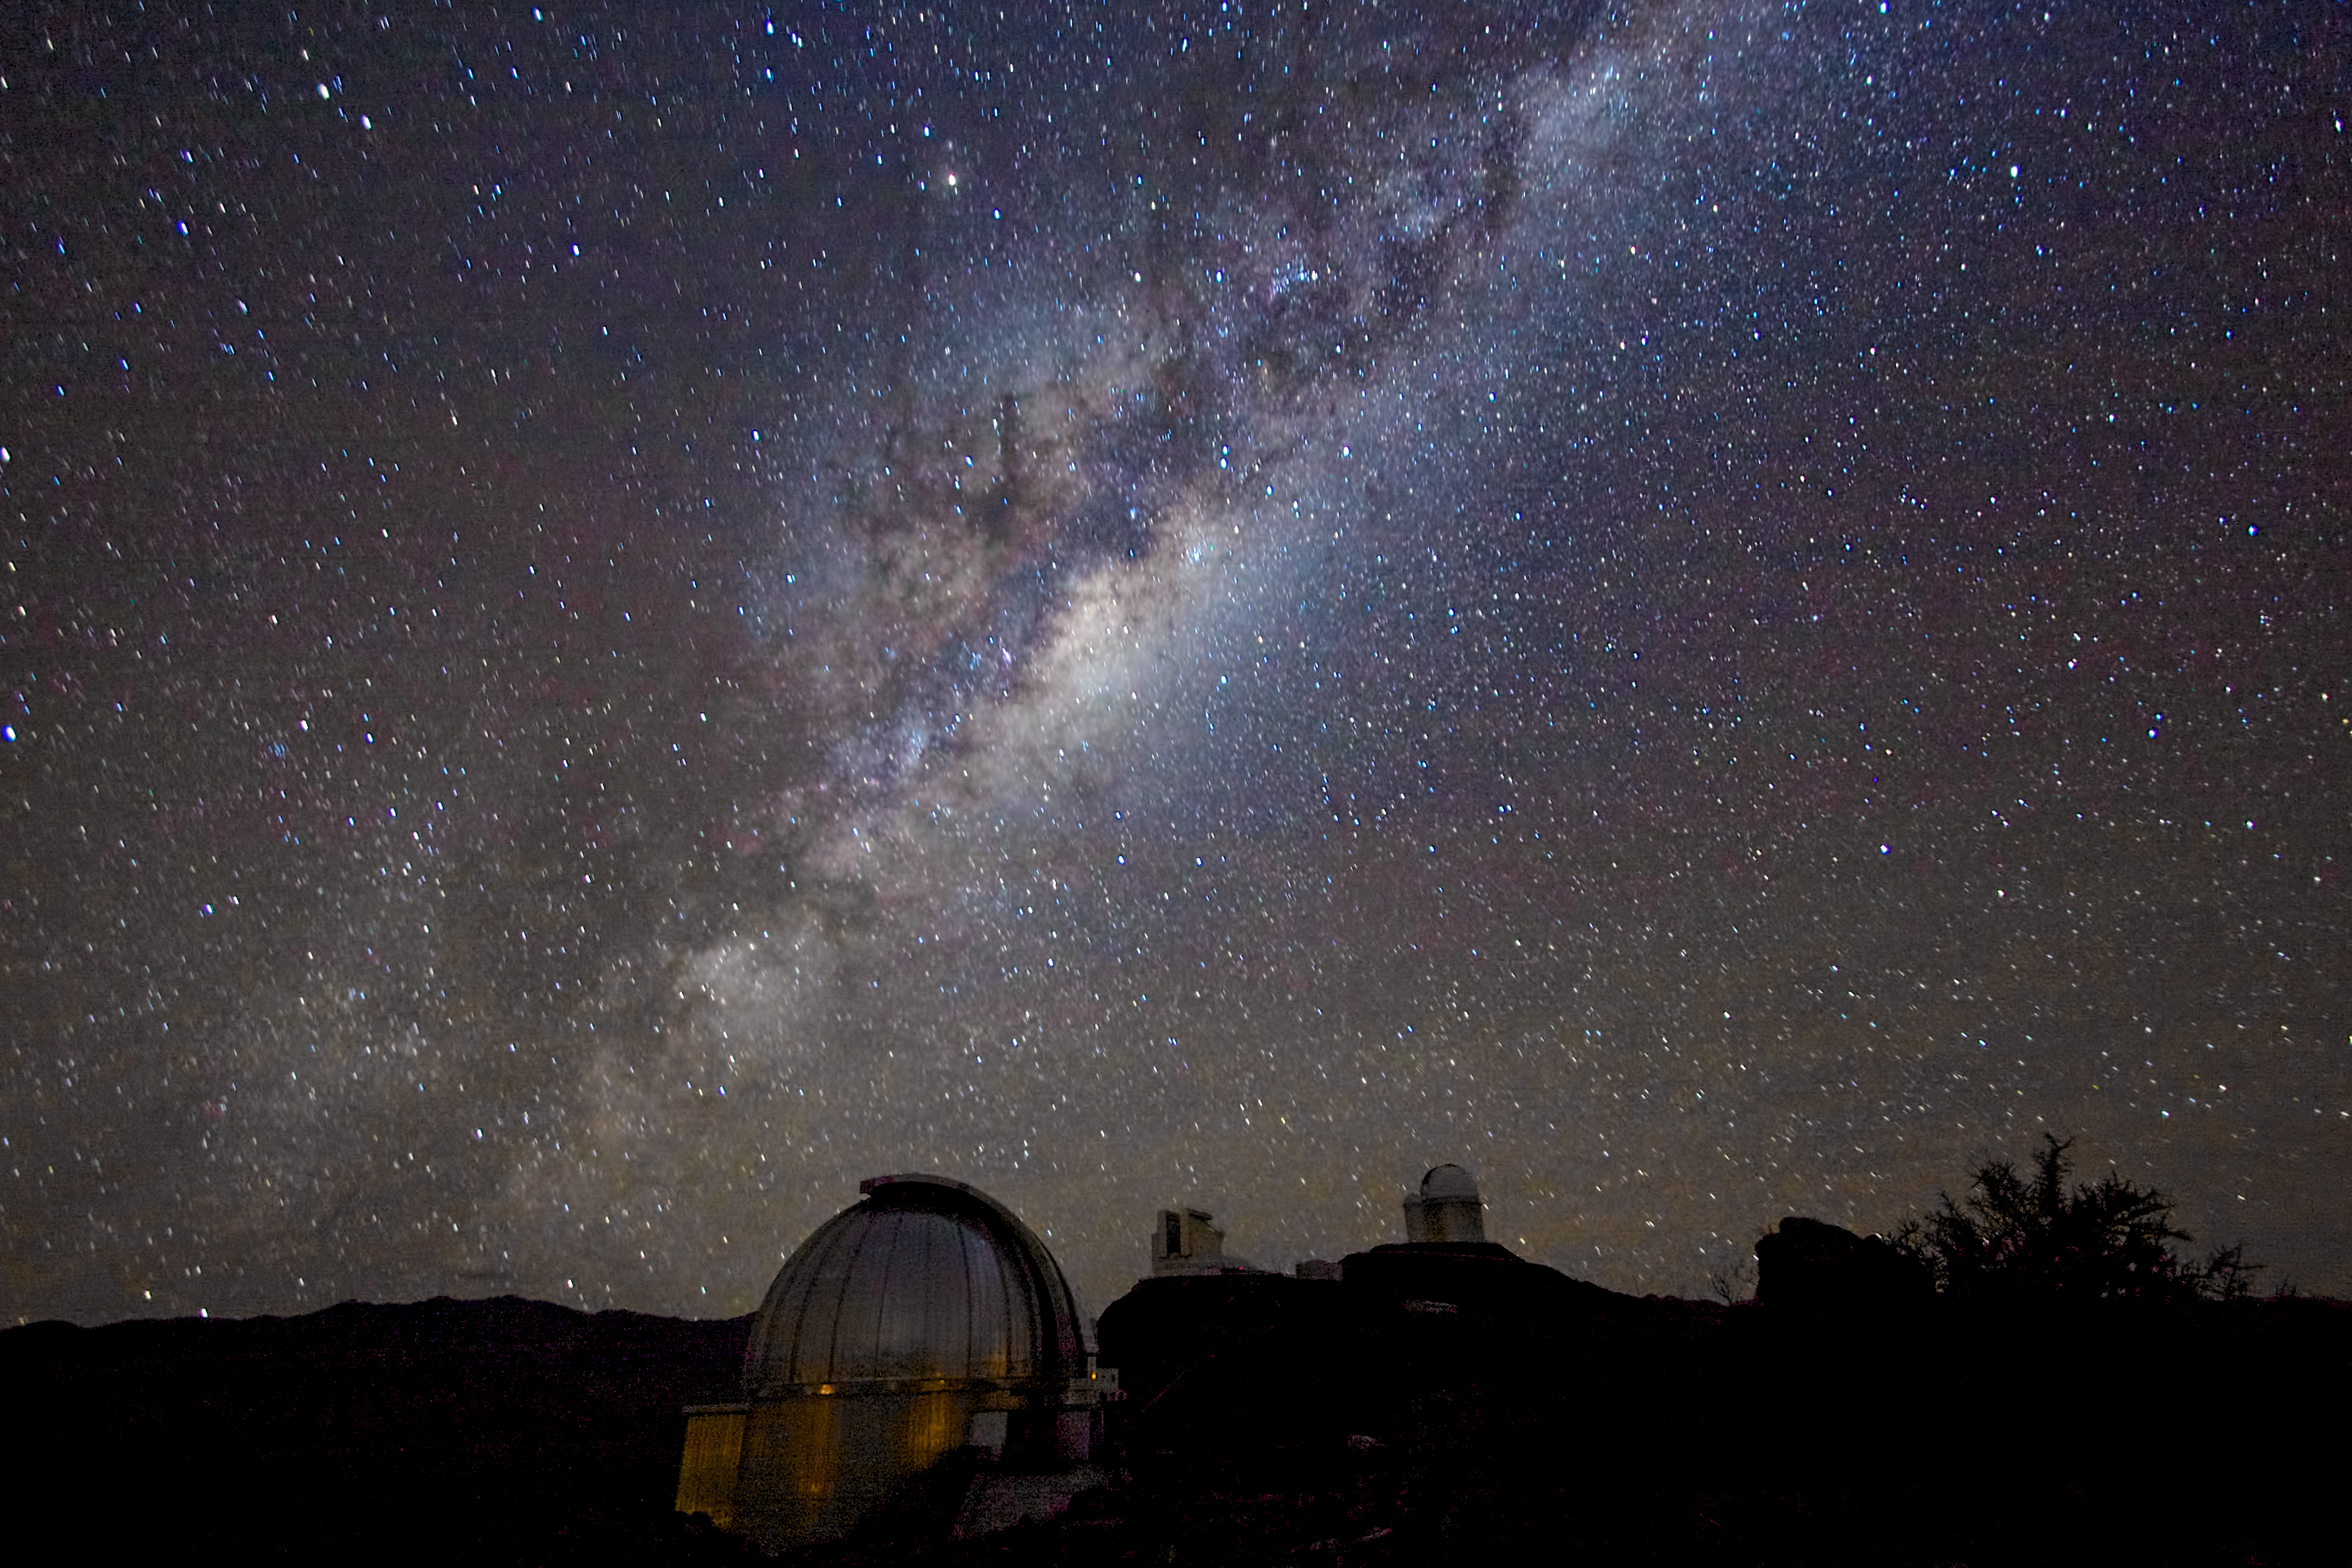

Milky Way from La Silla

The splendours of the southern sky can truly be appreciated from La Silla, ESO's first observatory site. The band of the Milky Way, including the central region of our galaxy, stretches across the sky with a myriad of stars crossed by dark lanes of dust.

Credit: A. Fitzsimmons/ESO